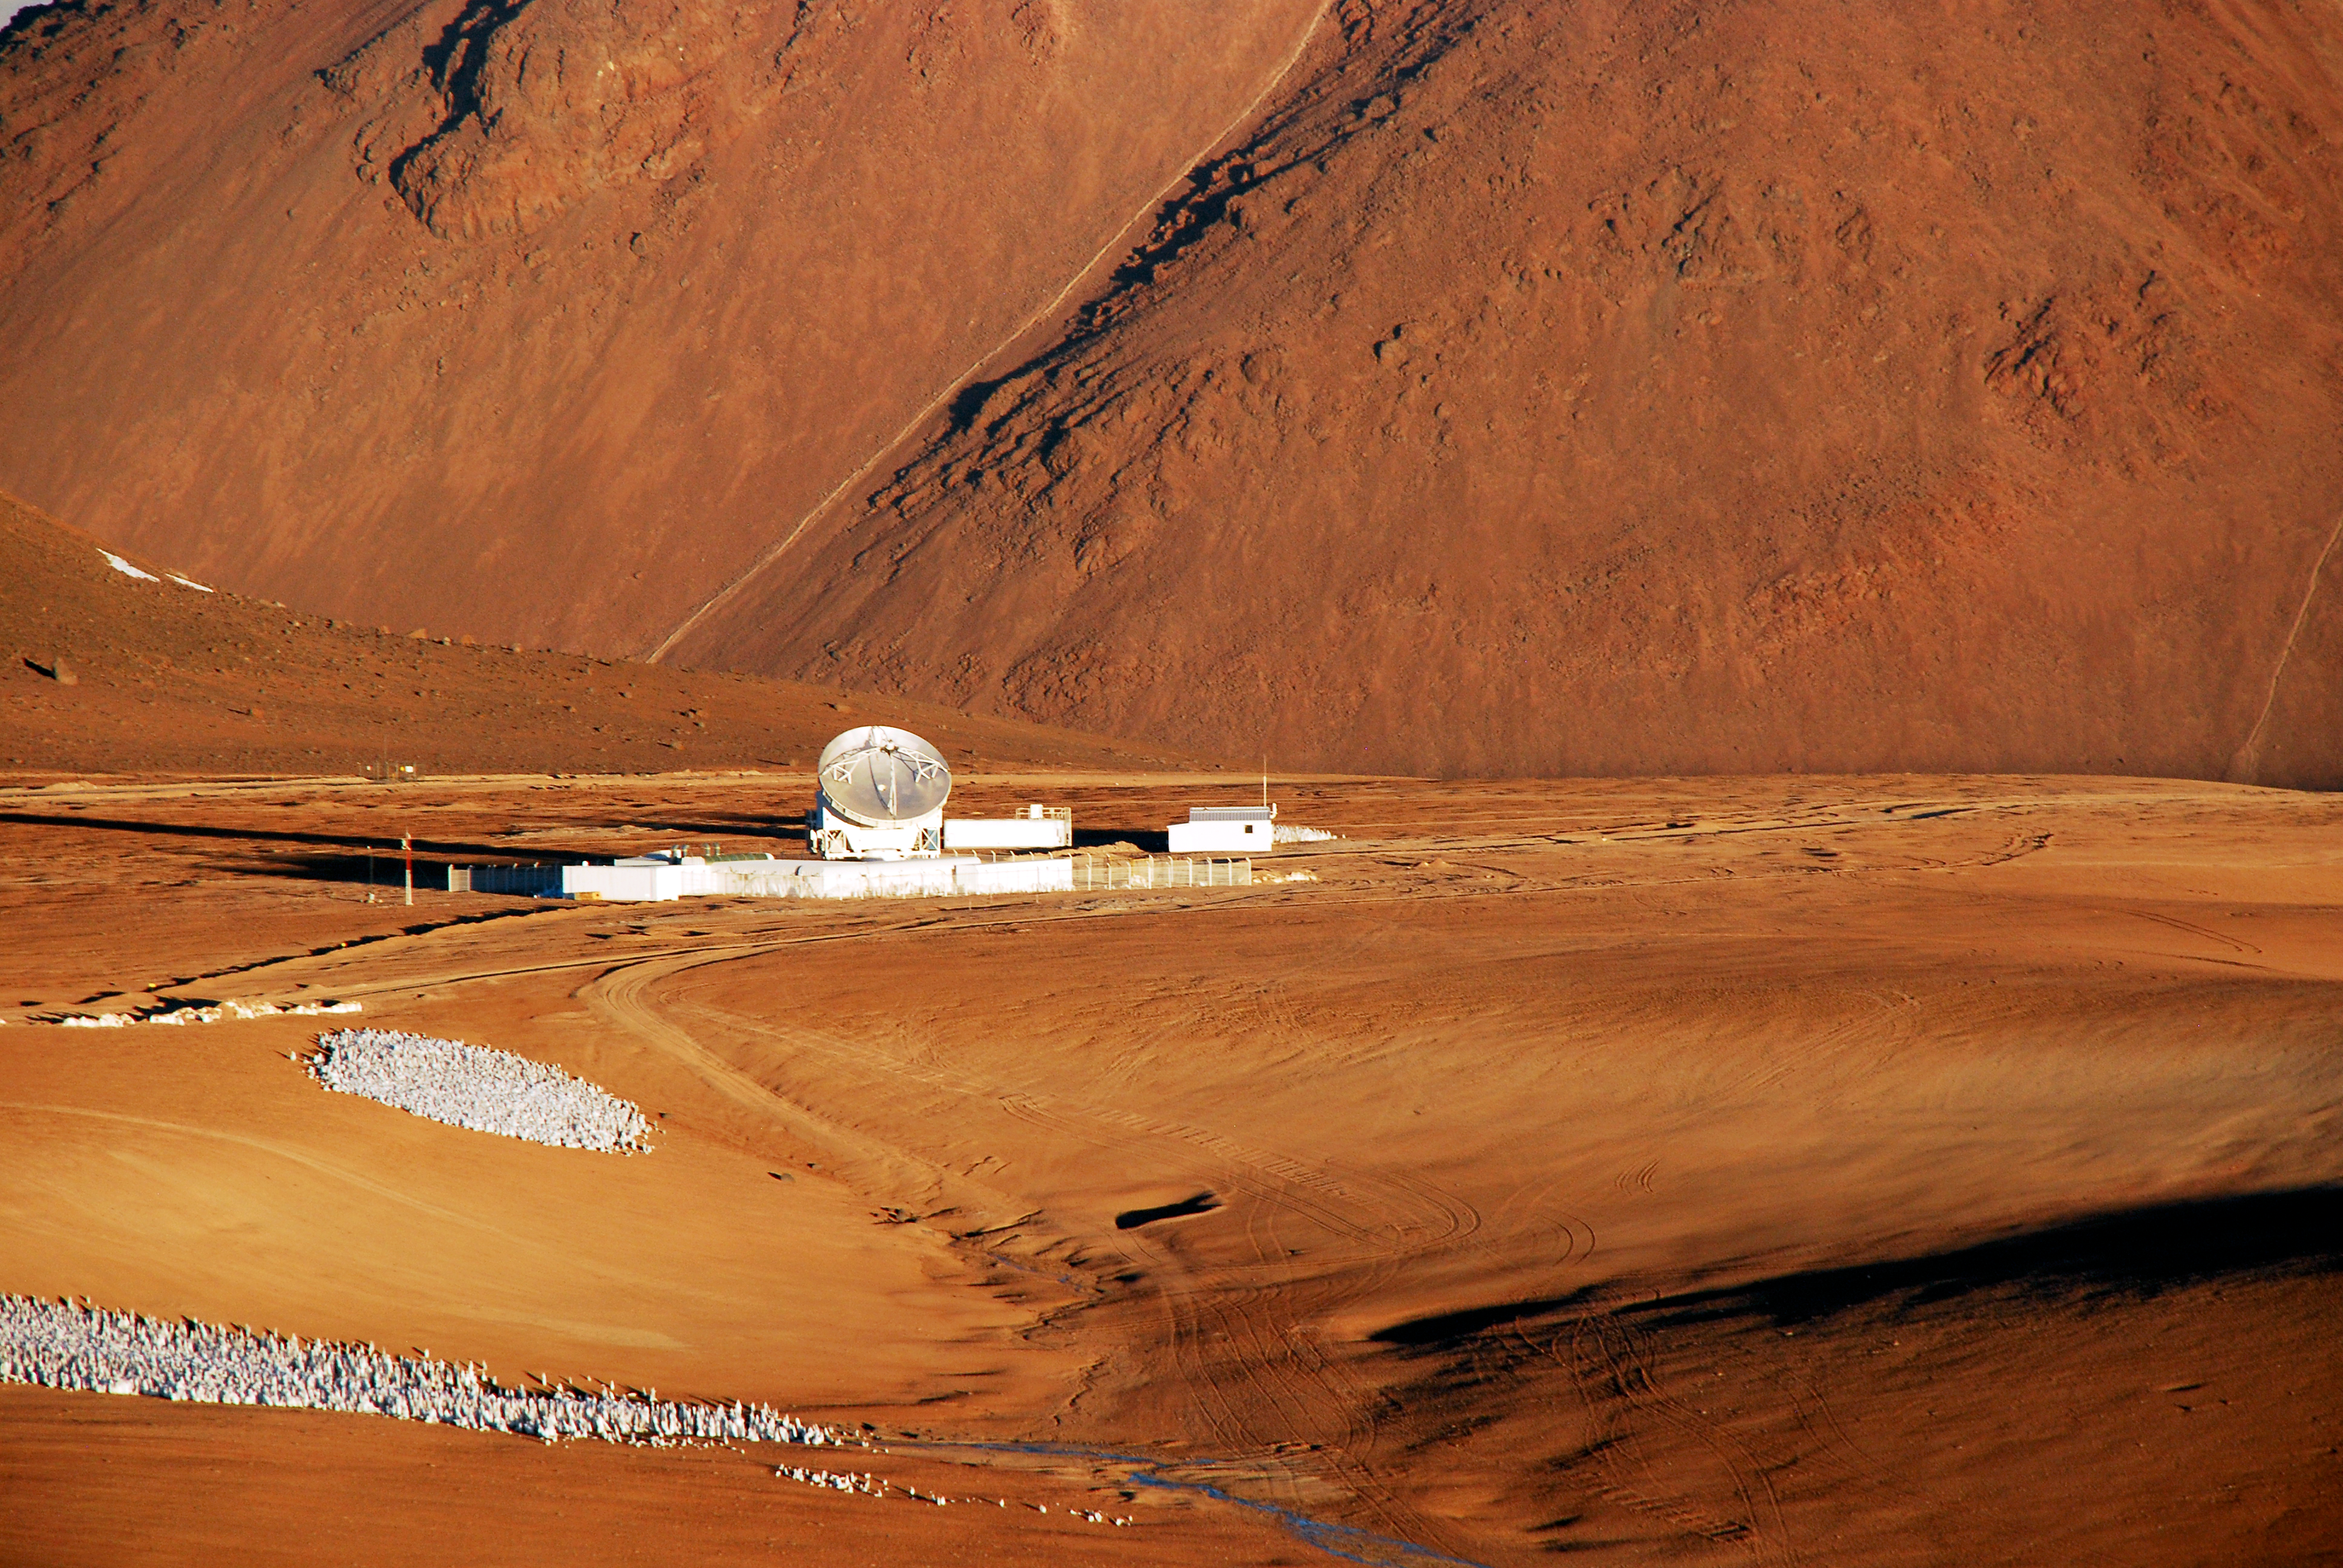

APEX antenna

The 12-metre dish of the APEX telescope is located on the Chajnantor plateau, which is also the site of the Atacama Large Millimeter/submillimeter Array (ALMA). APEX was a pathfinder for ALMA and is based on a prototype antenna constructed for the ALMA project.

Credit: C. Duran/ESO